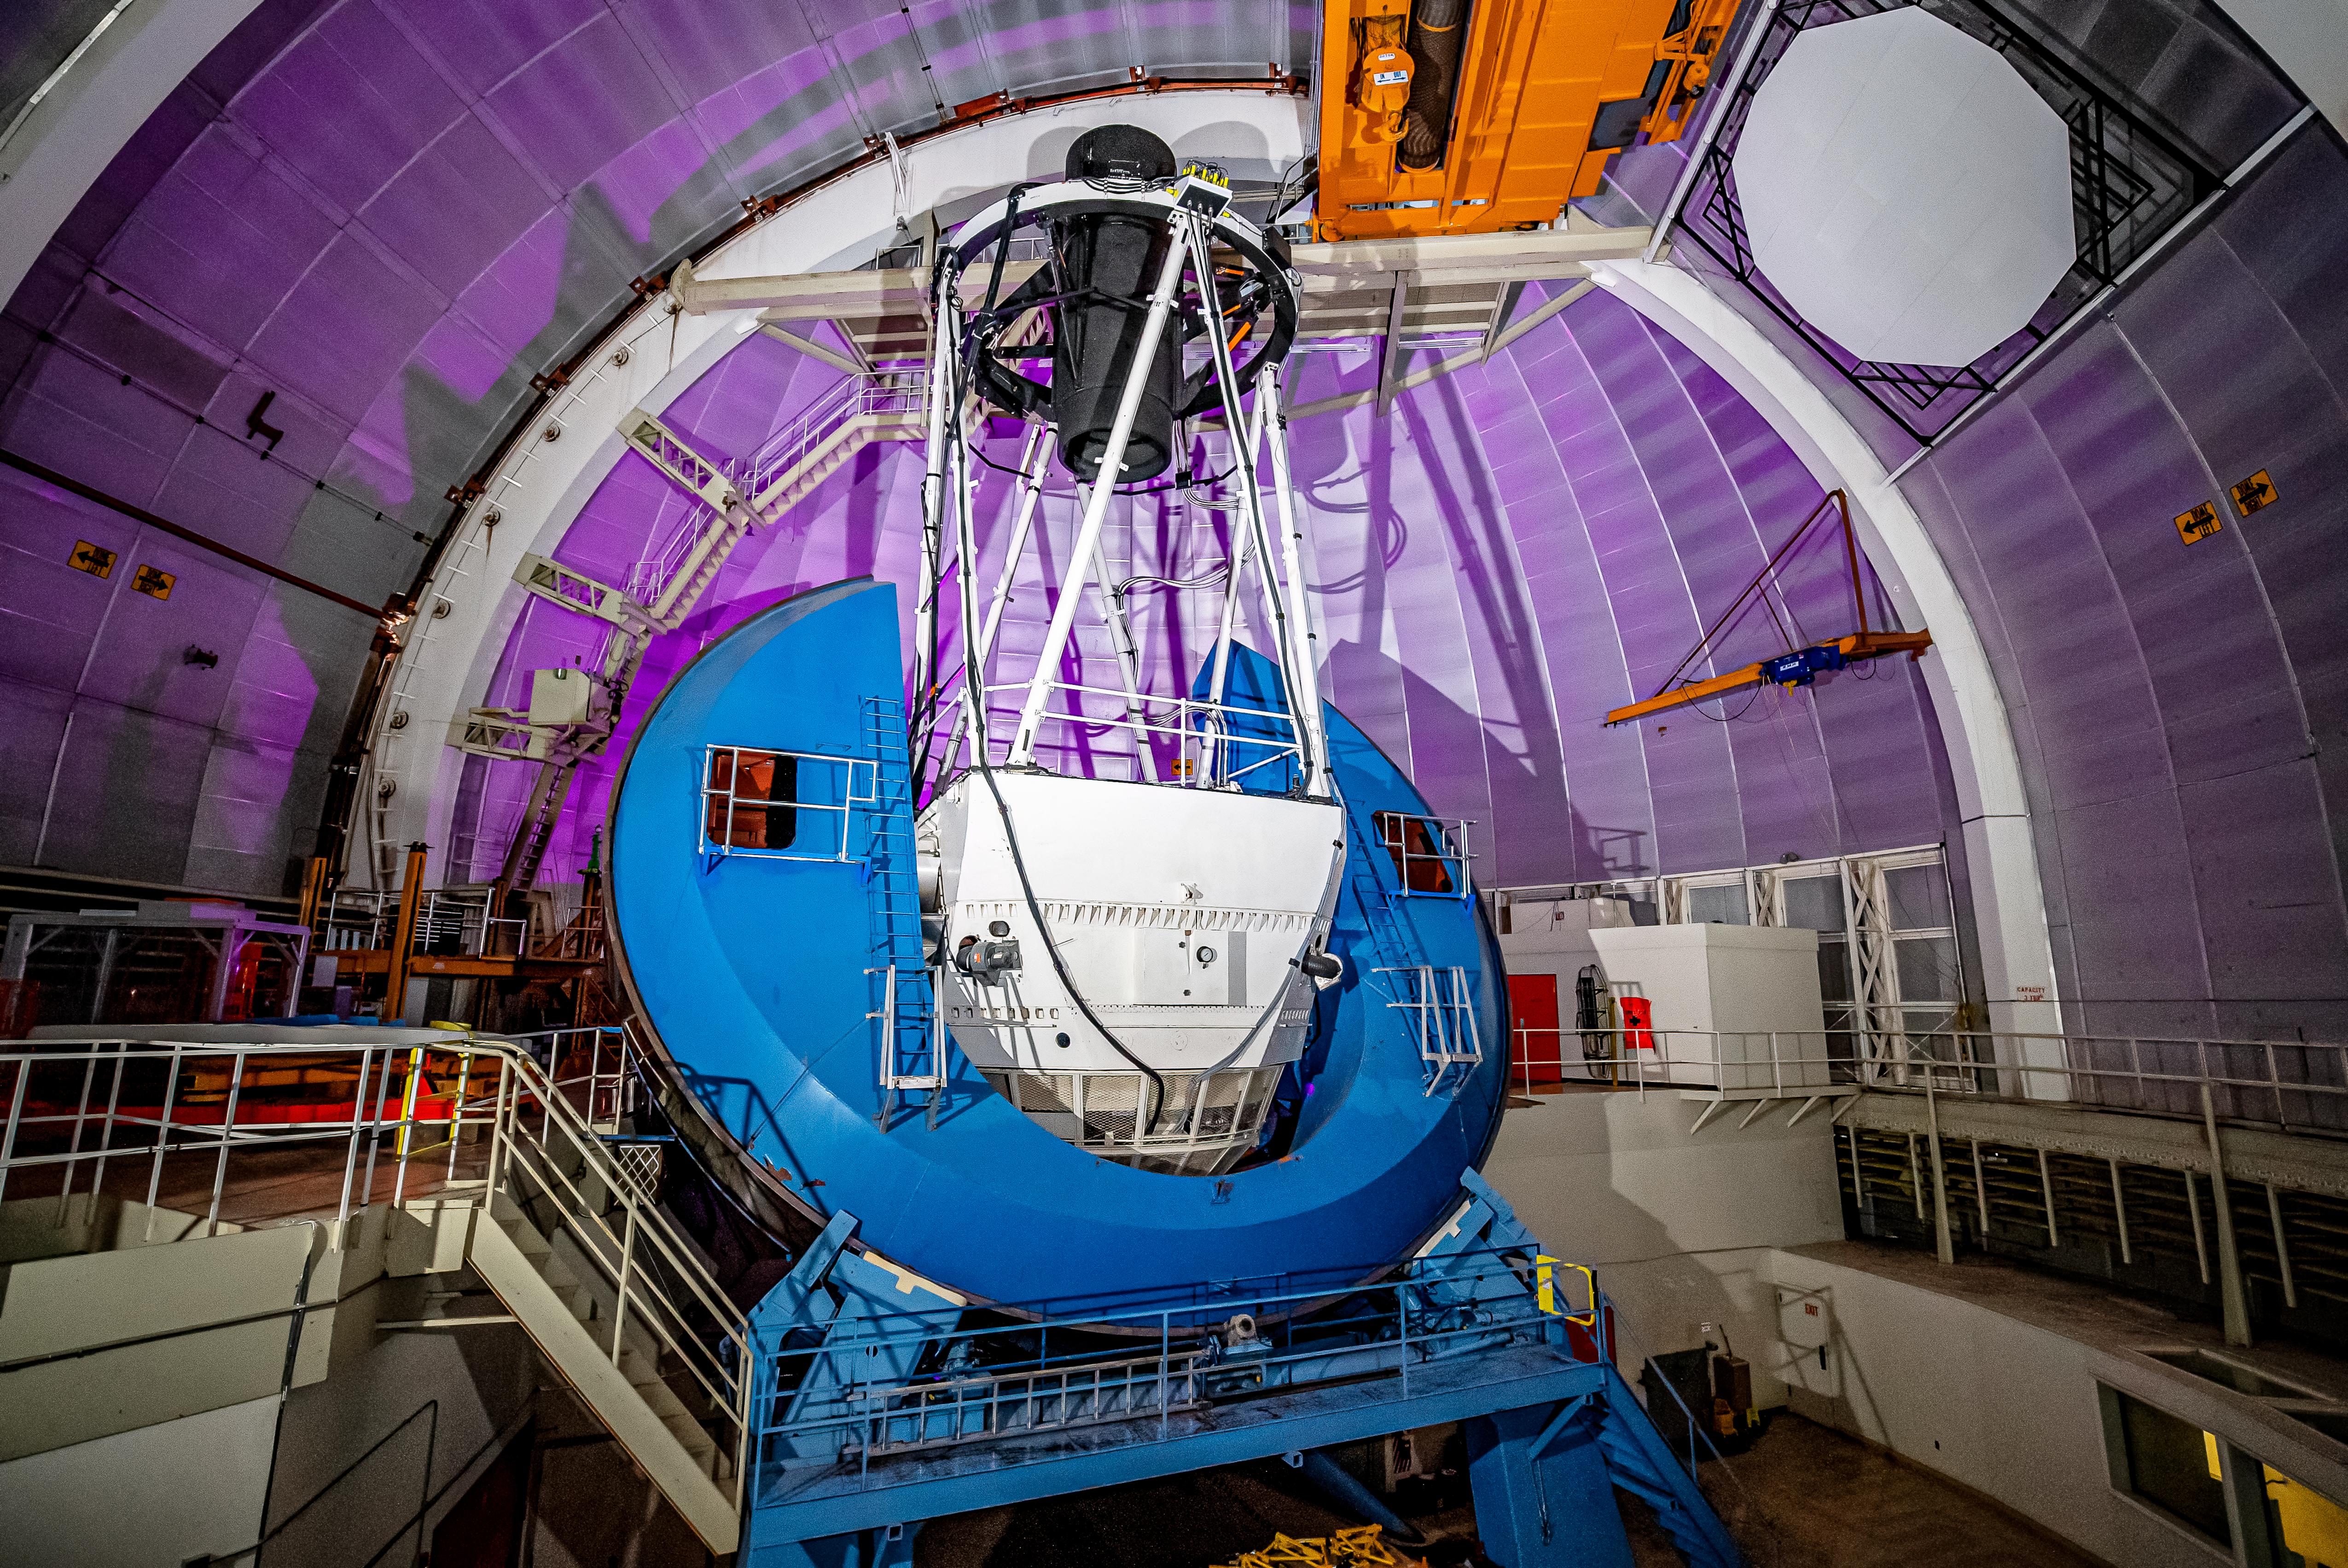

Nicholas U.Mayall 4-meter Telescope Interior

The interior of the U.S. National Science Foundation Nicholas U. Mayall 4-meter Telescope at Kitt Peak National Observatory (KPNO), a Program of NSF NOIRLab, on which DESI is mounted.

Credit: DESI Collaboration/DOE/KPNO/NOIRLab/NSF/AURA/M. Sargent (Berkeley Lab)